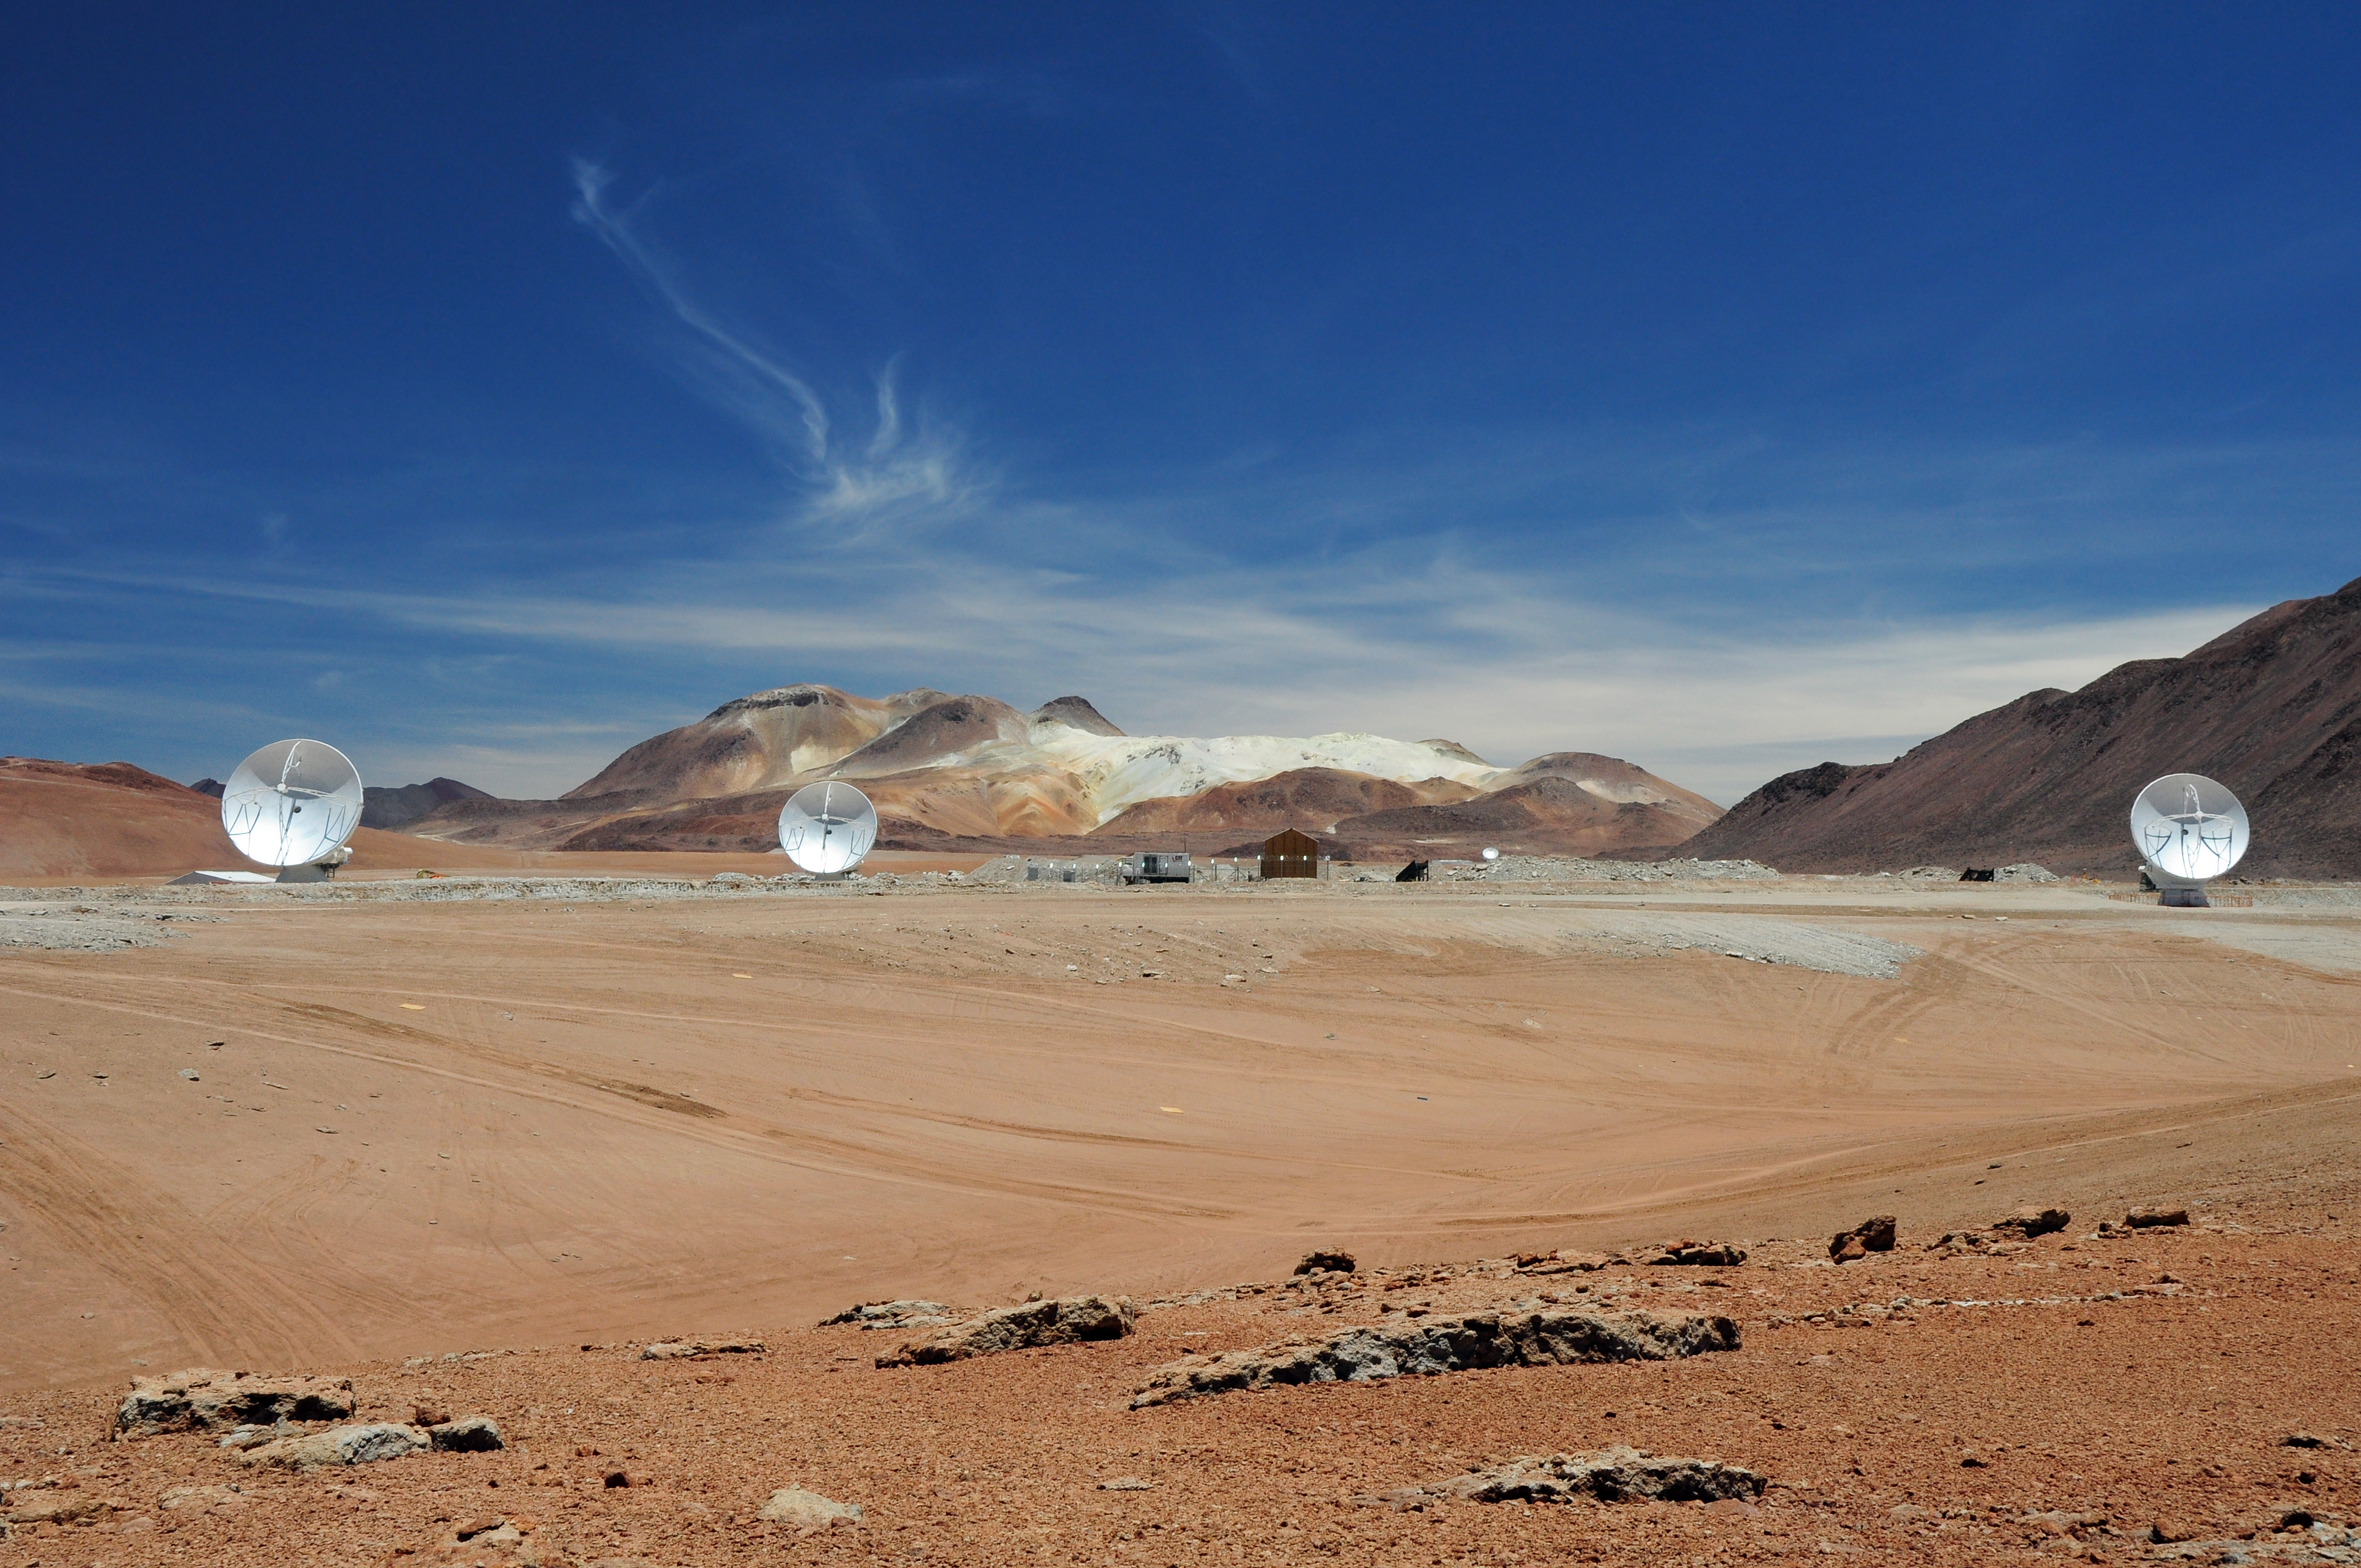

Three ALMA antennas working in unison

Three ALMA antennas linked together as an interferometer for the first time, on the 5,000-metre altitude plateau of Chajnantor. Having three antennas observing in unison makes it possible to correct errors that arise when only two antennas are used, thus paving the way for precise images of the cool Universe at unprecedented resolution.

Credit: ALMA (ESO/NAOJ/NRAO)